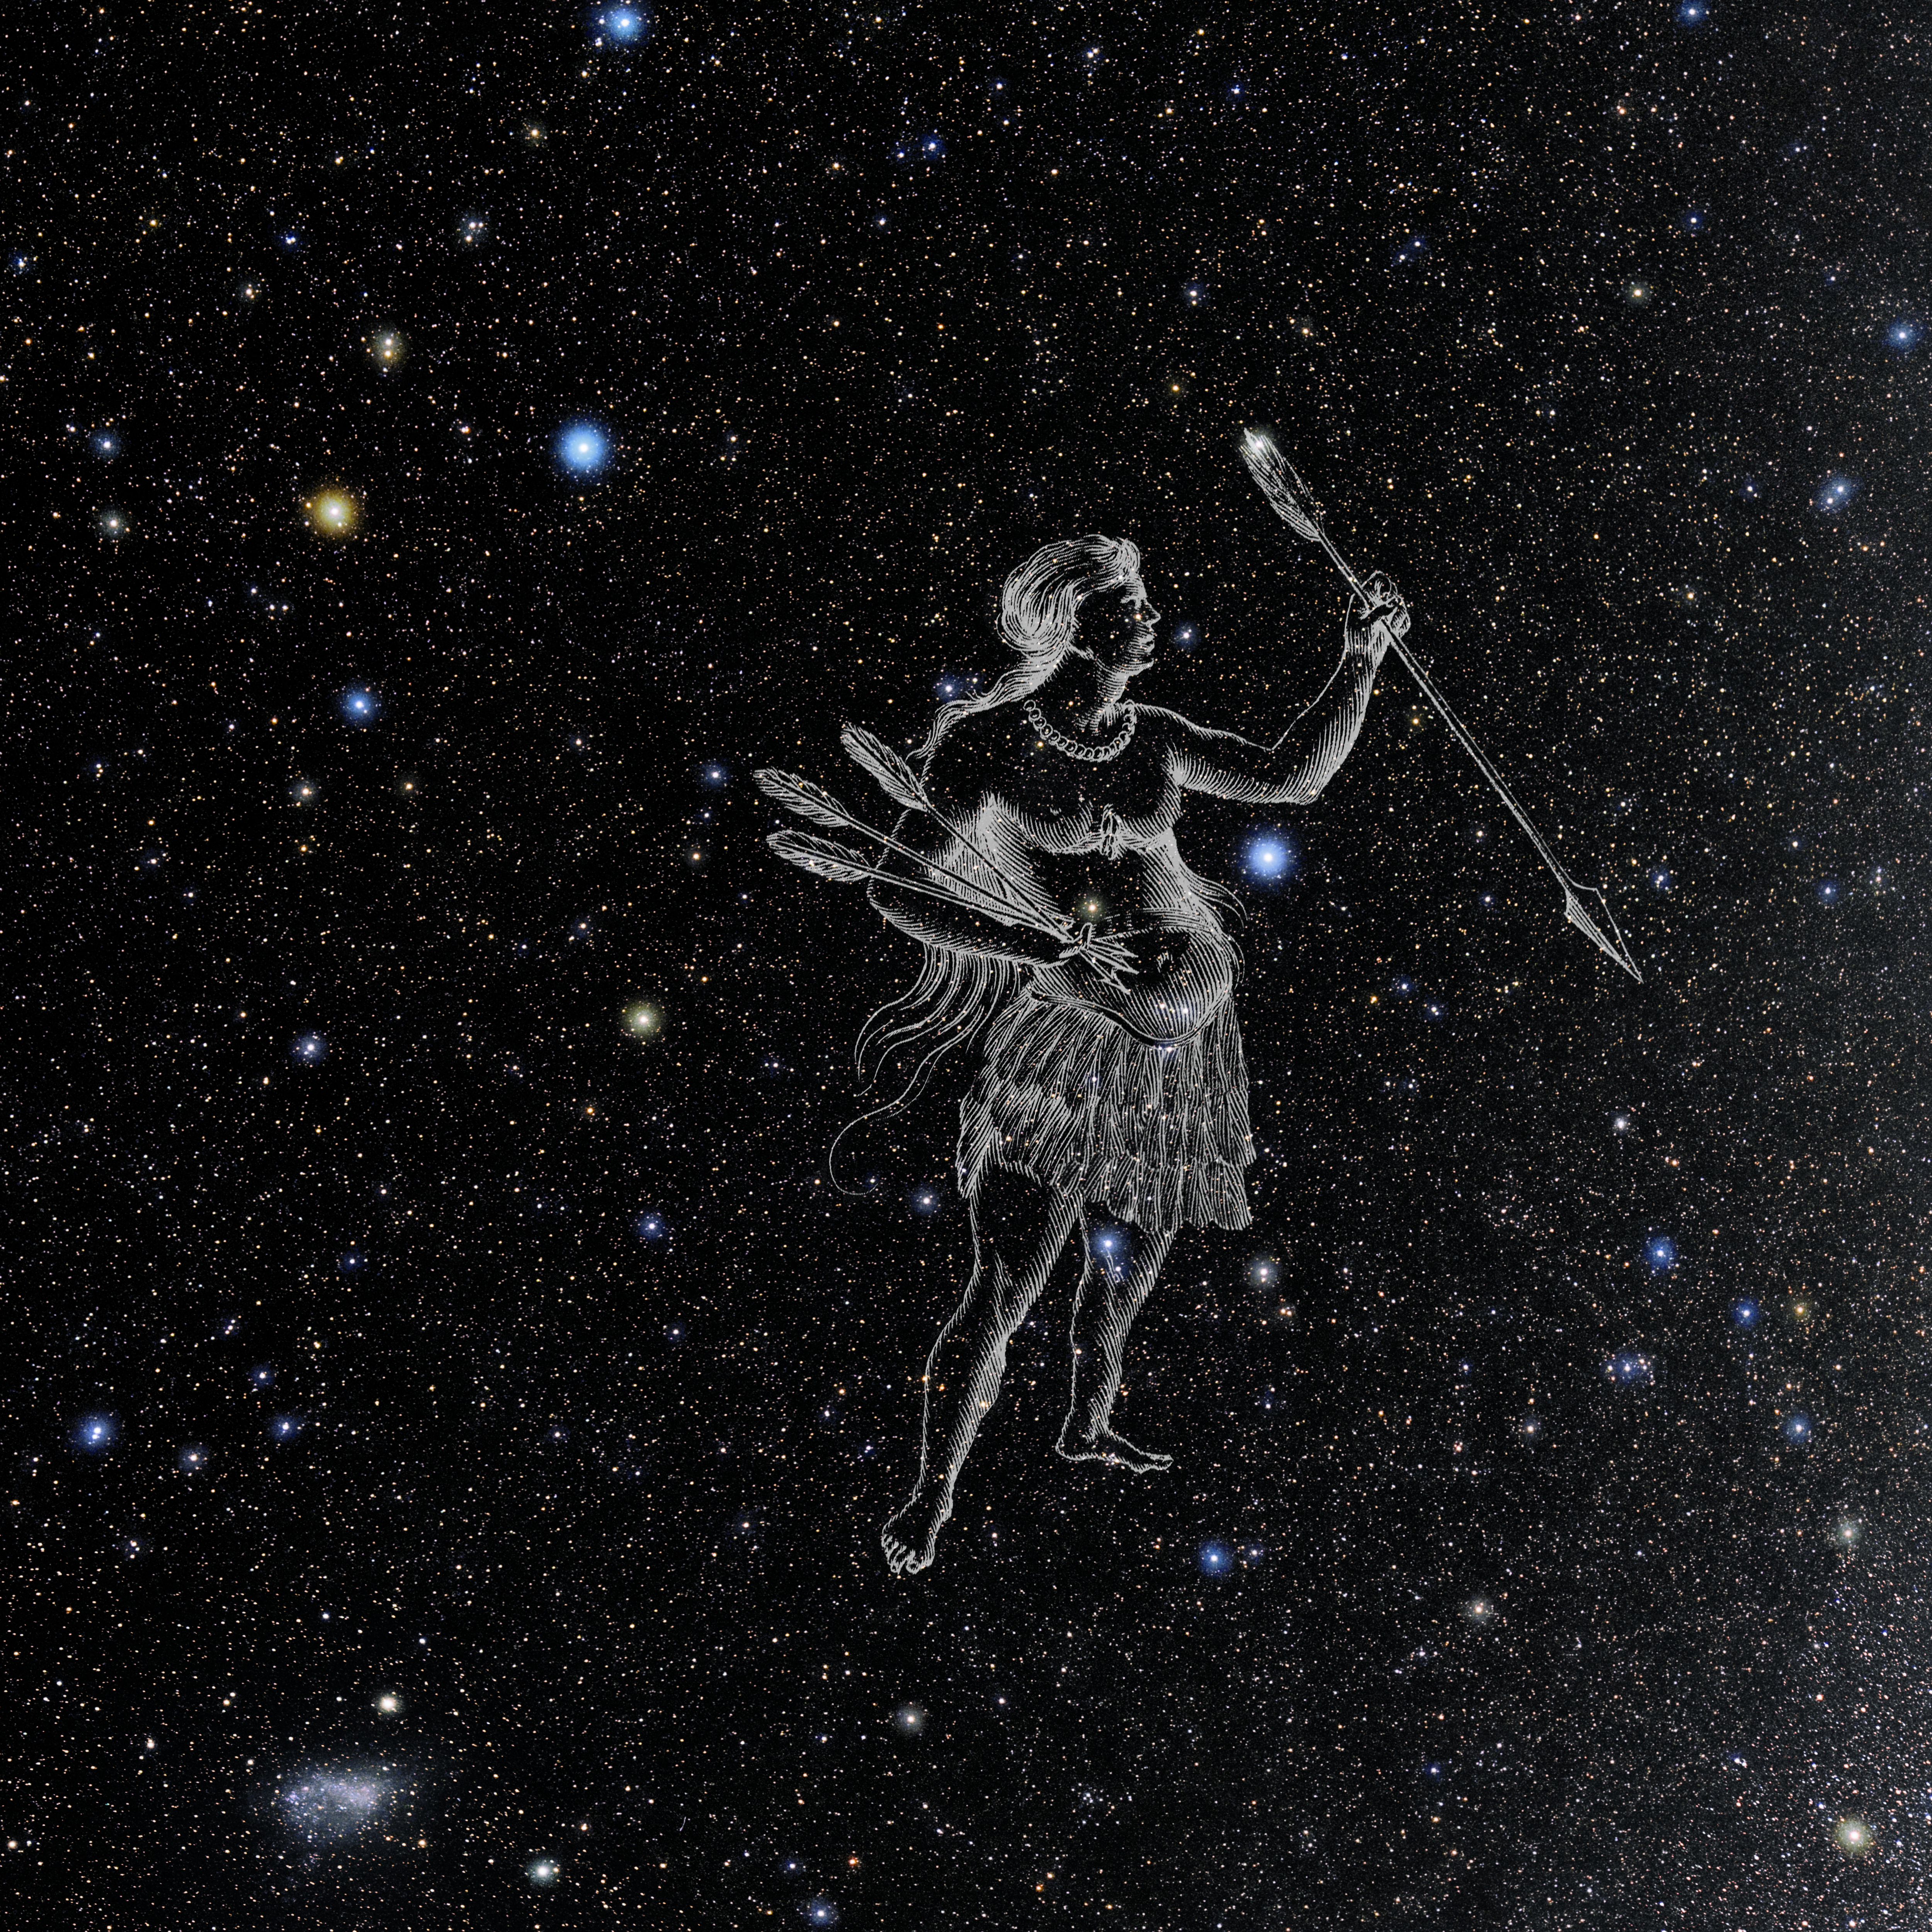

Indus with Hevelius Drawing

Photo of the constellation Indus from NOIRLab's 88 Constellations project showing Johannes Hevelius drawing of the constellation in Uranographia, his celestial catalogue in 1690.
Here is the version with the constellation 'stick figure' and here the unannotated version.

Credit: E. Slawik/NOIRLab/NSF/AURA/M. Zamani/J. Hevelius/NASA Universe of Learning/USNO/STScI